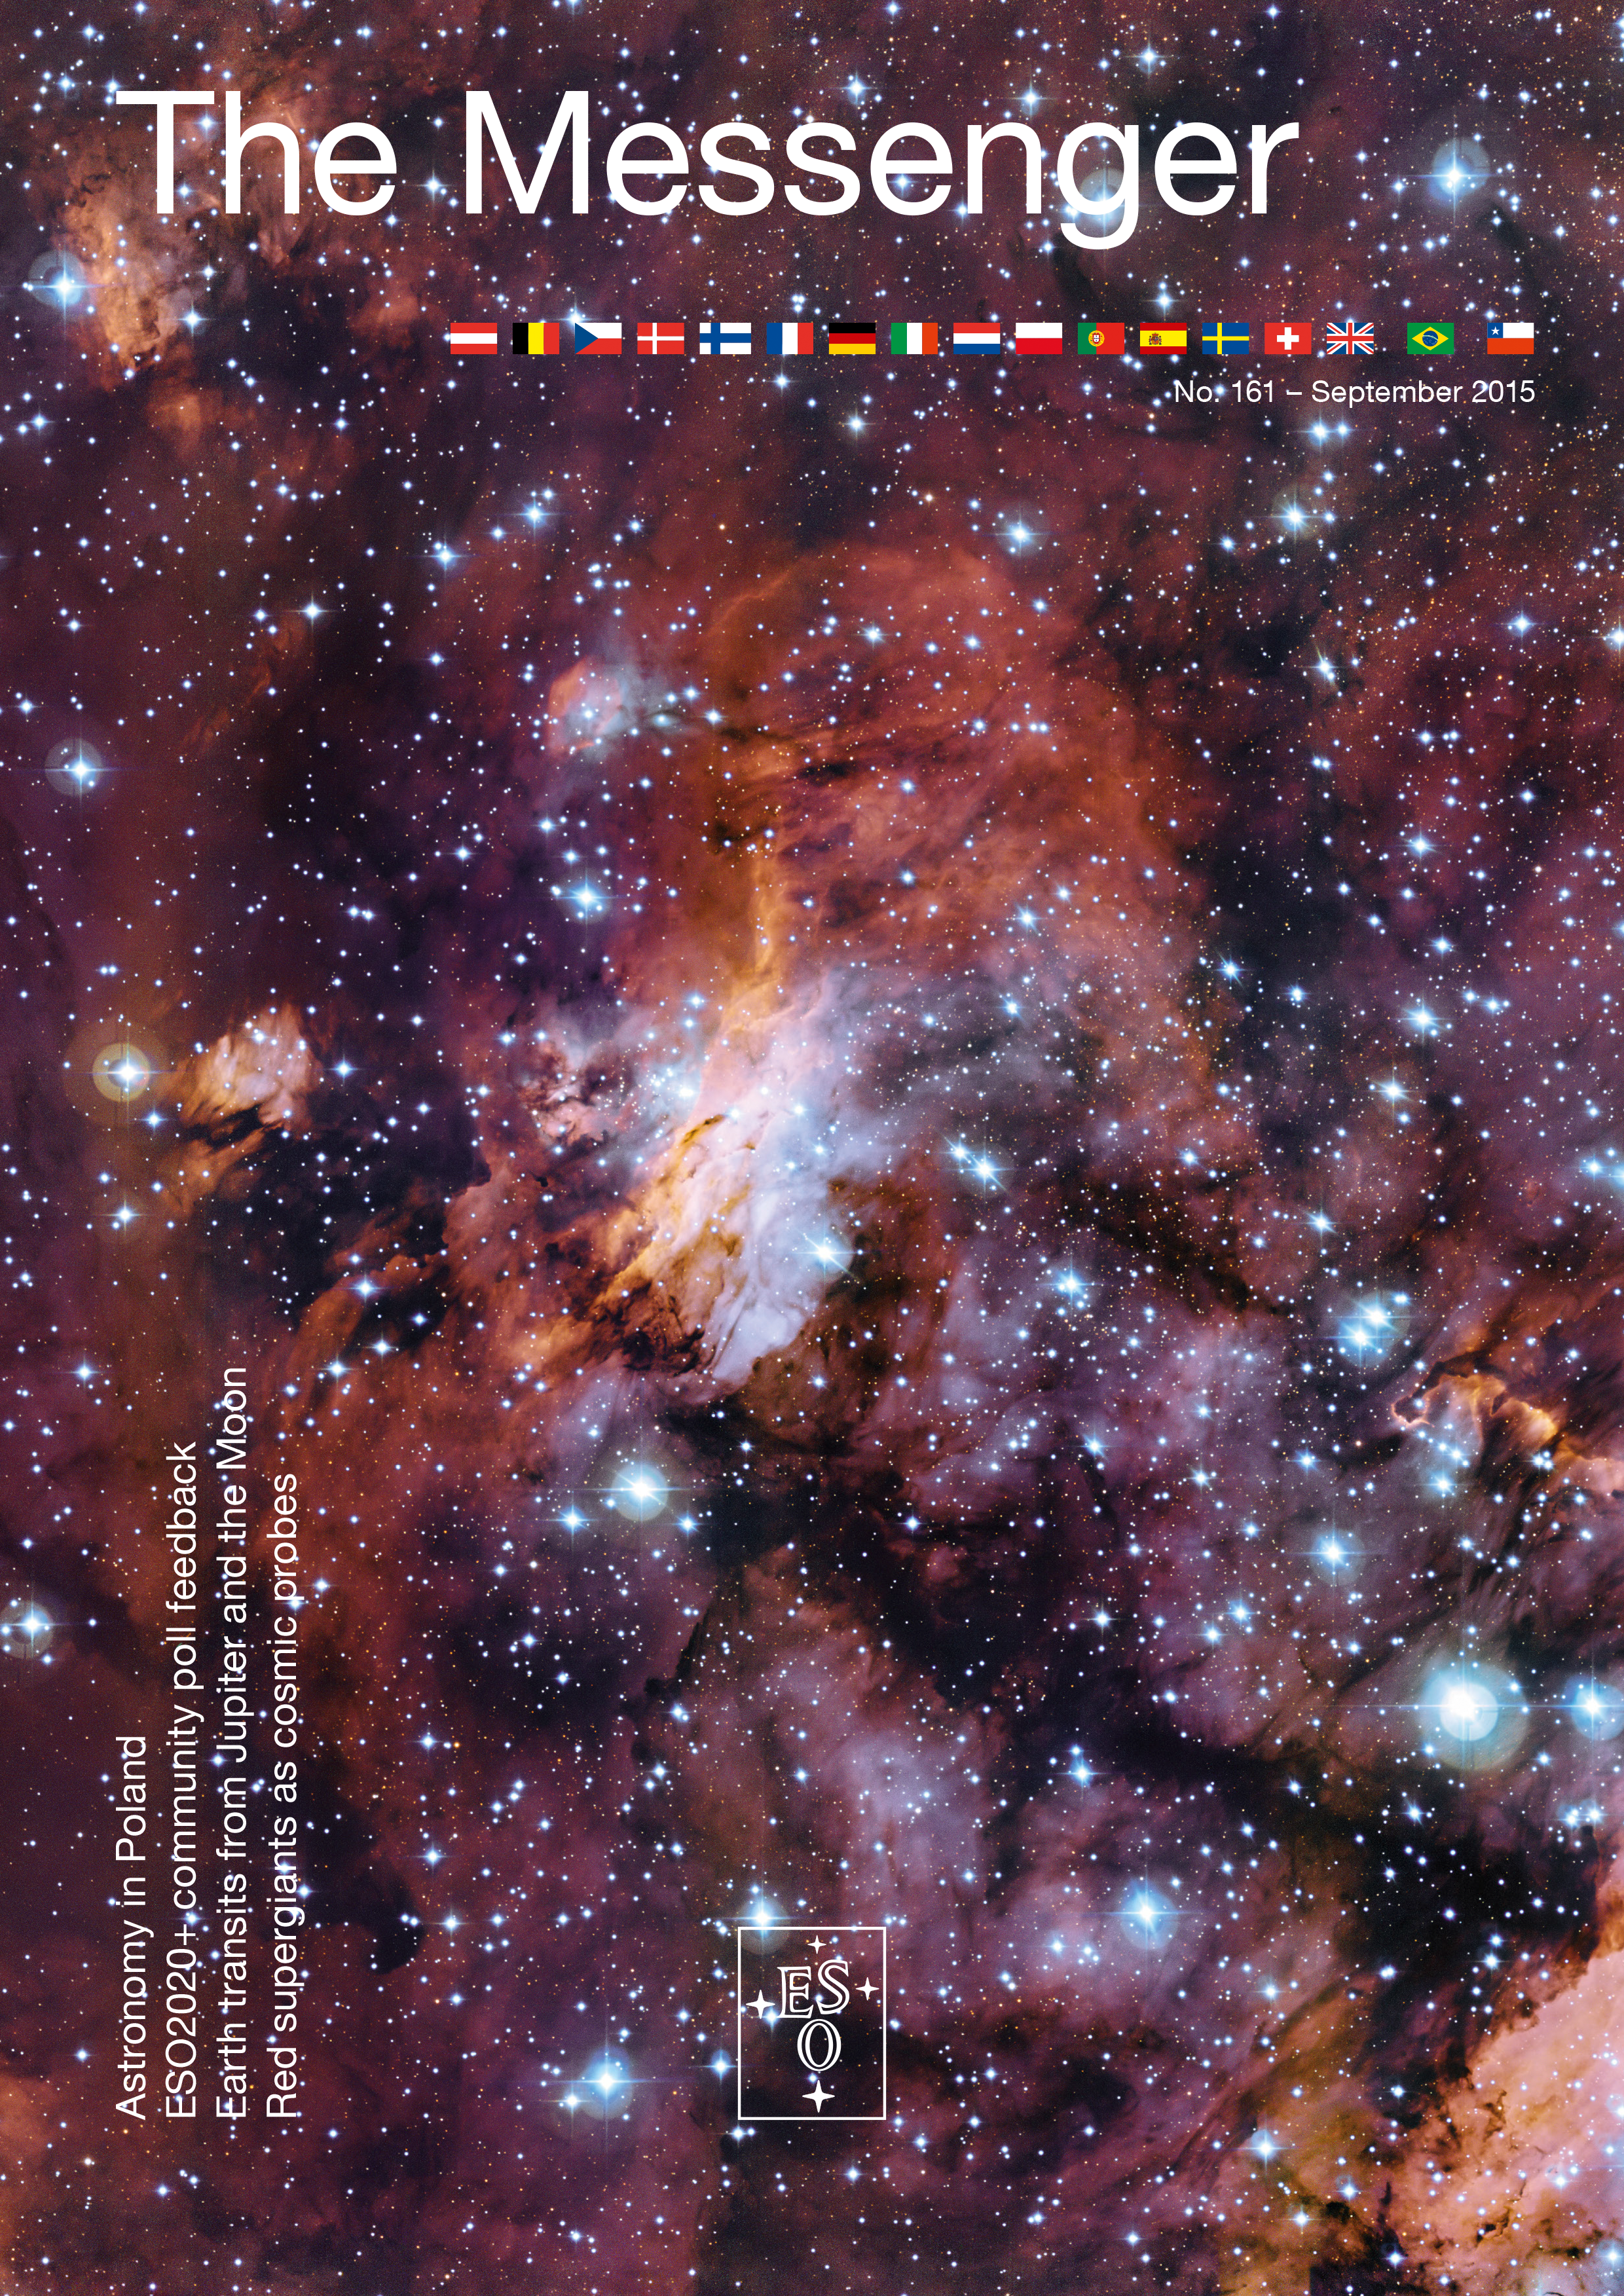

Cover of The Messenger No. 161

Cover of The Messenger 161

Credit: ESO